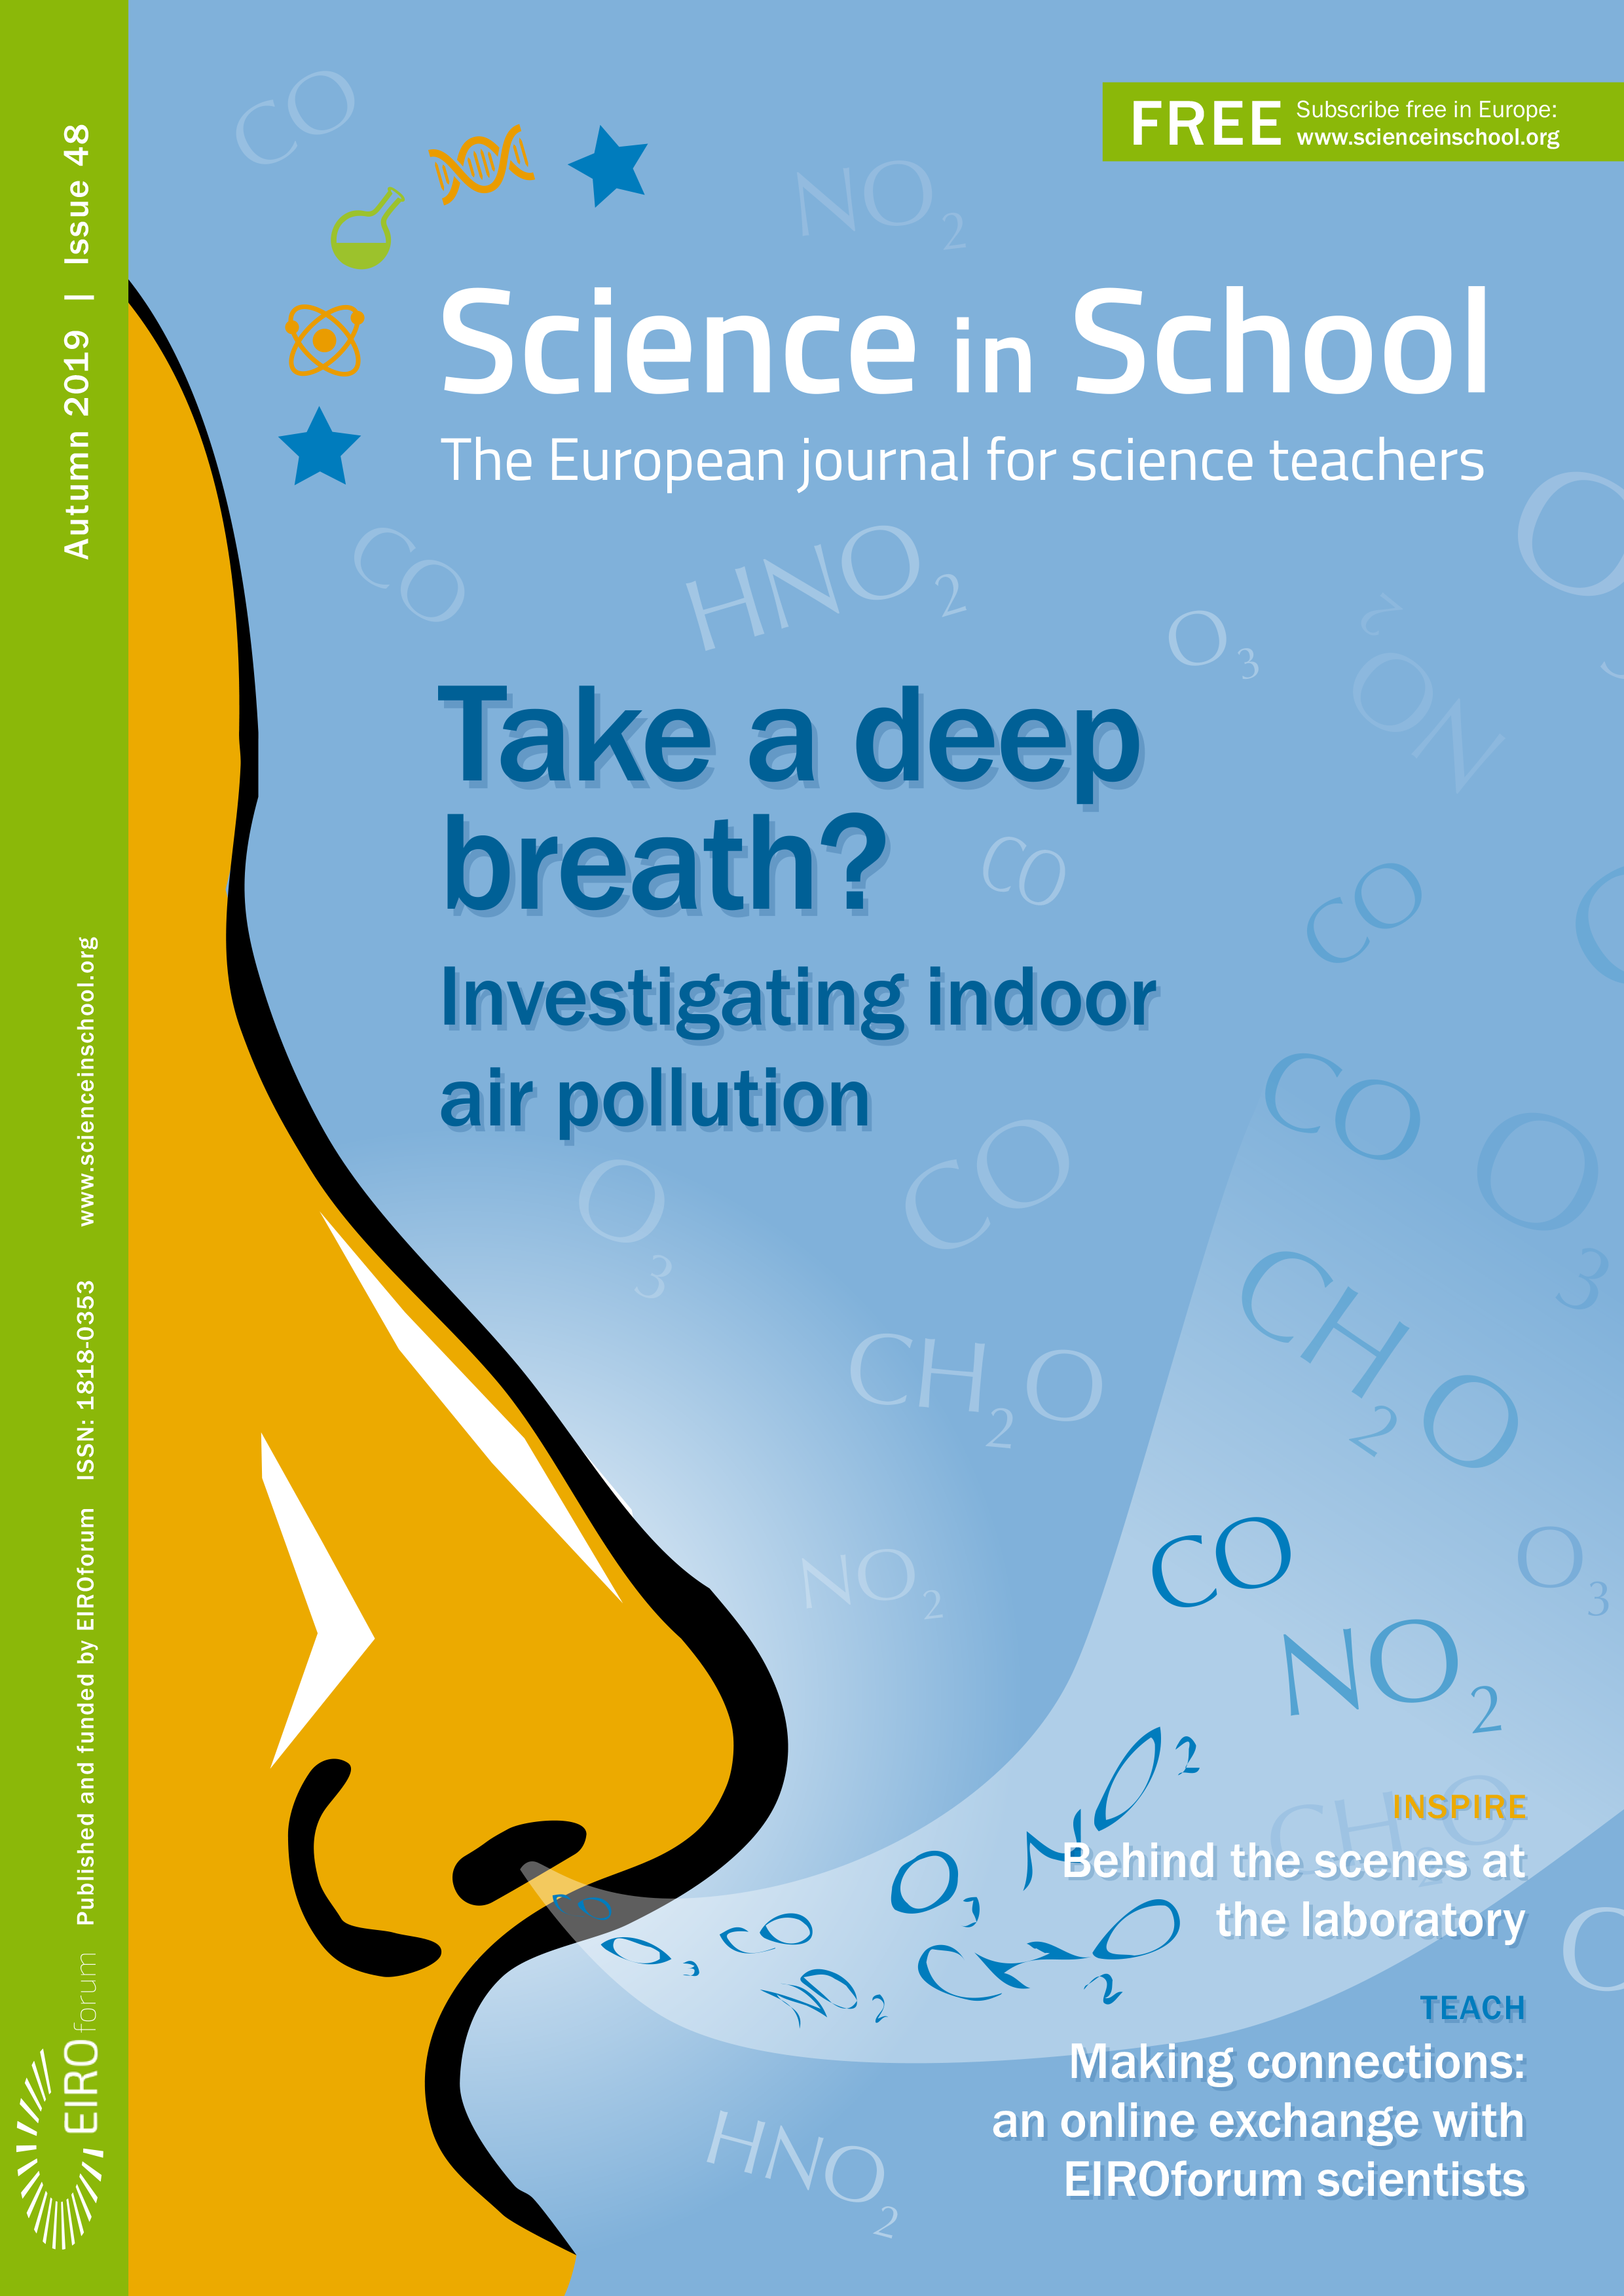

Front cover of Science in School 48

Front cover of Science in School 48.

Credit: ESO